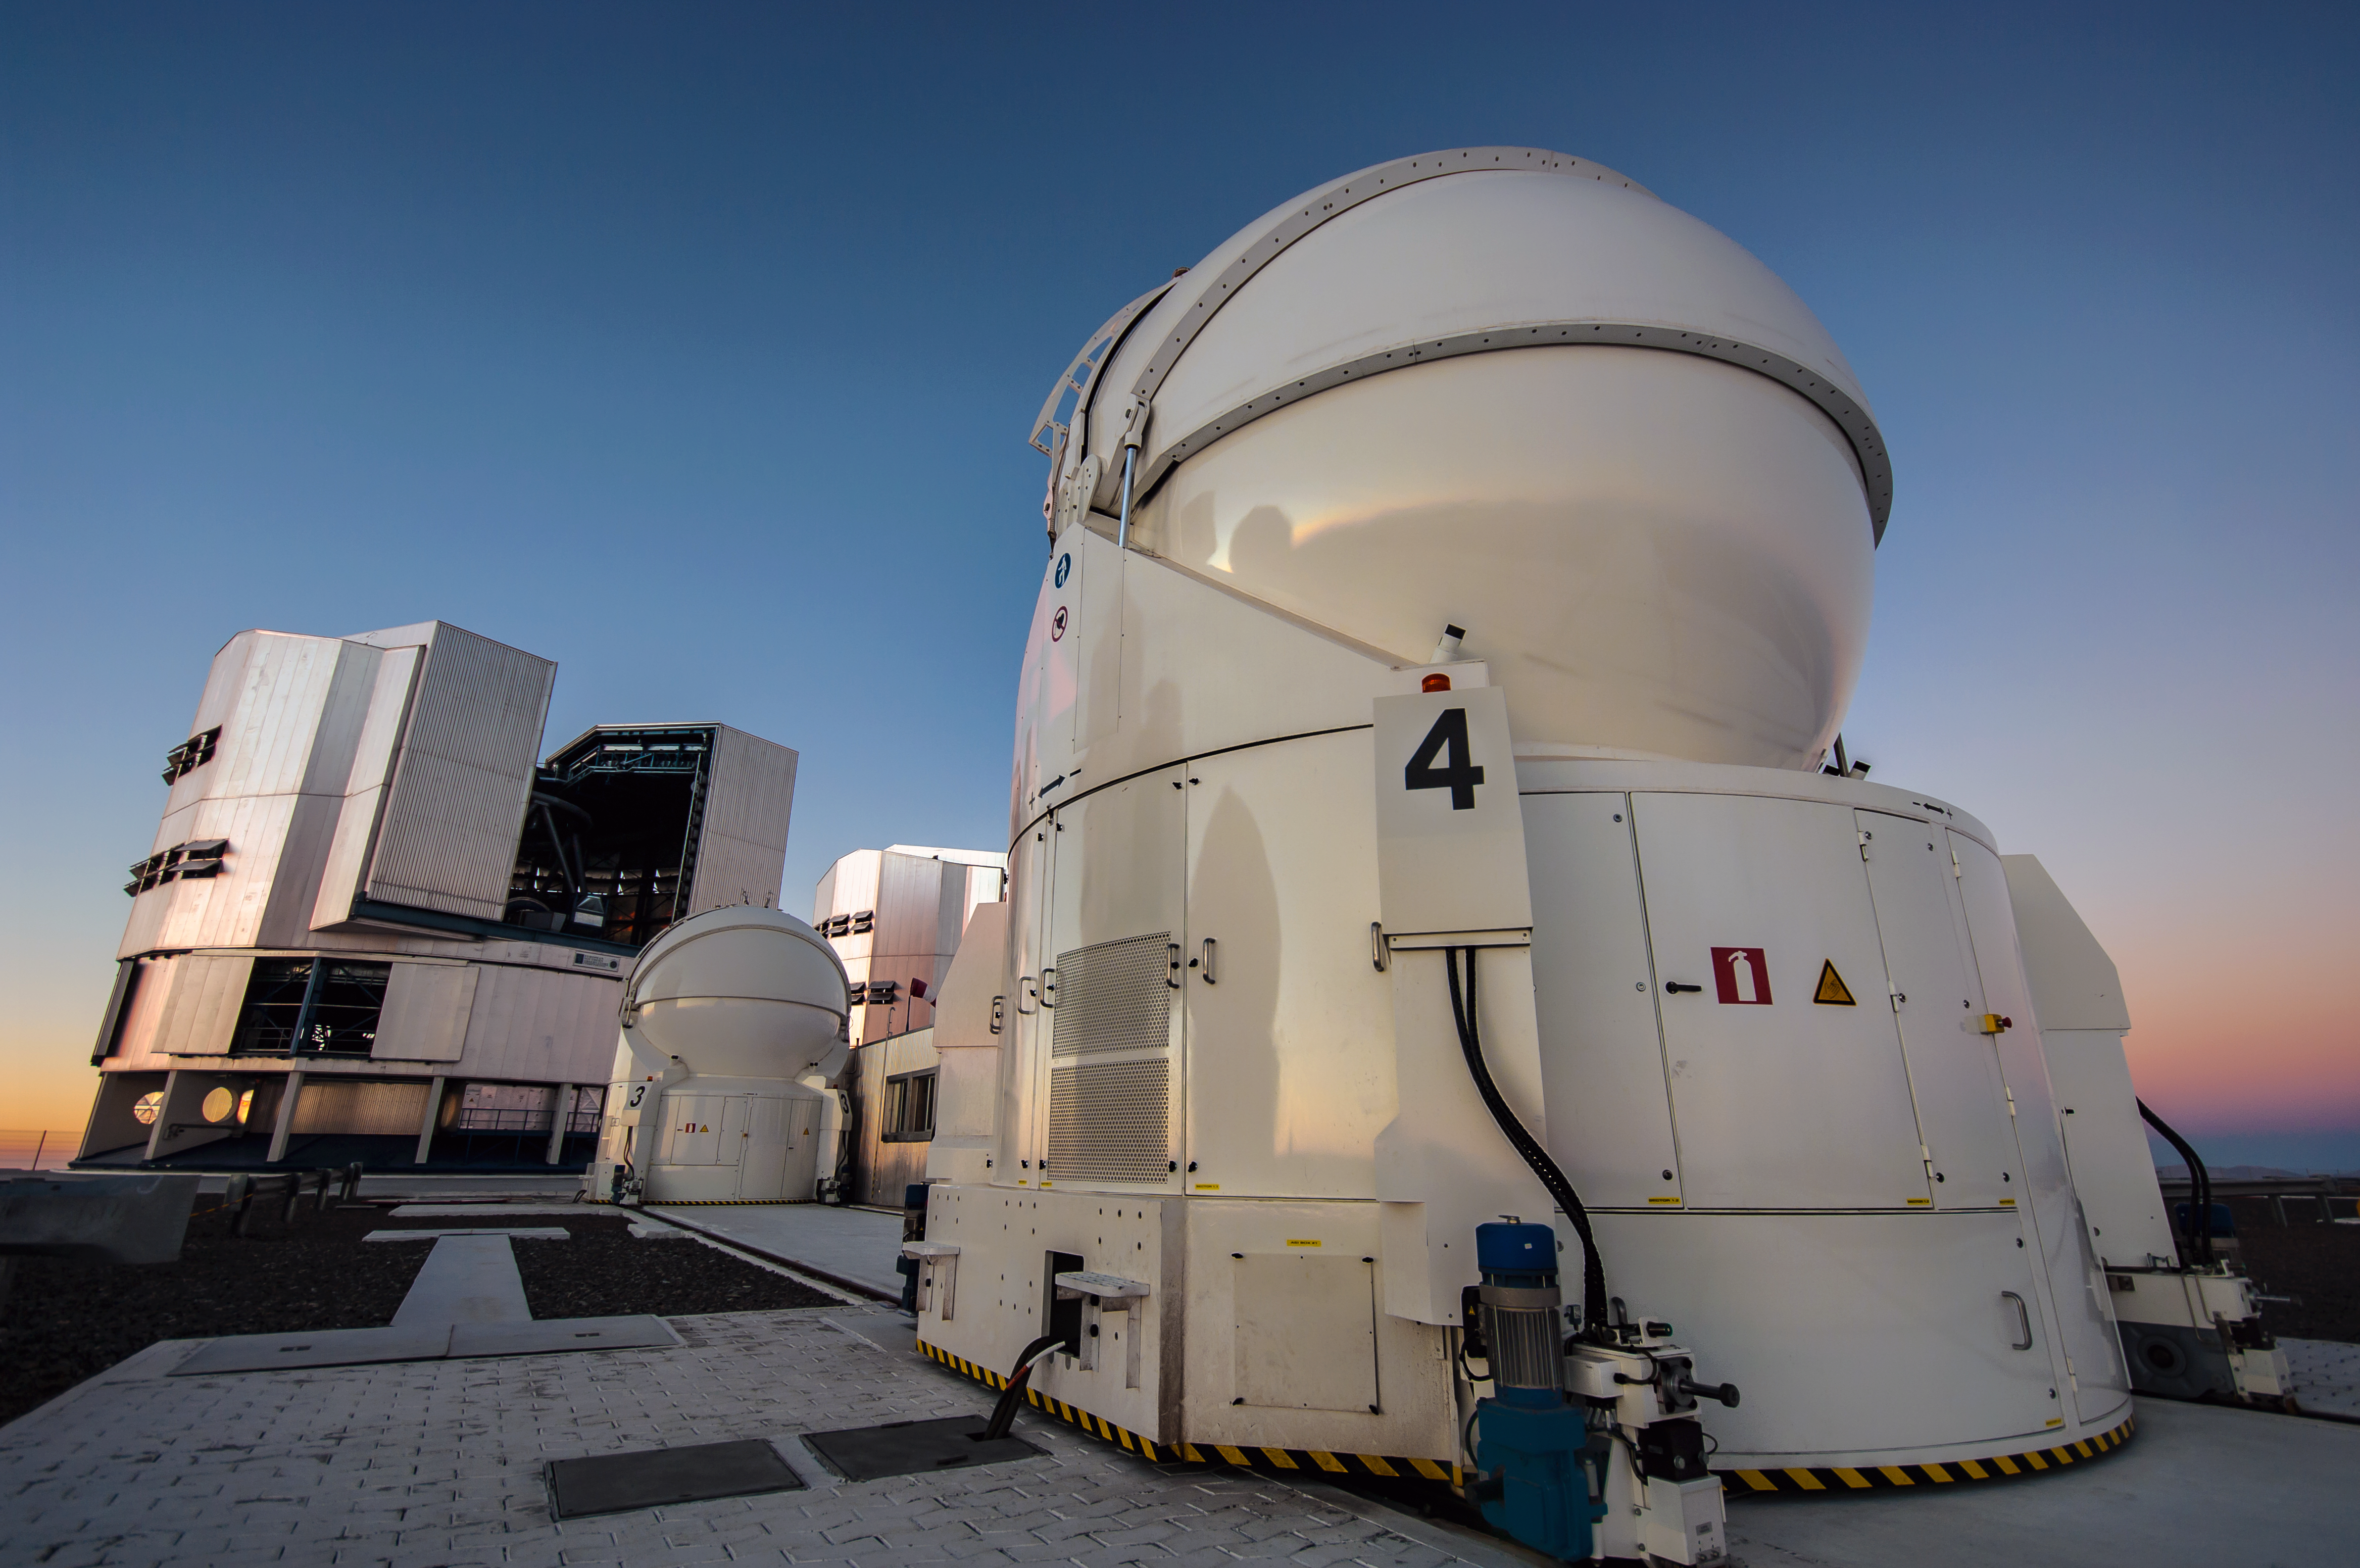

Small but powerful

The Paranal observatory does not consist only out of the four large units of the Very Large Telescope - two of which are visible in the background - but it also hosts four movable 1.8 metre auxiliary telescopes, like the one in the foreground.

This small telescopes are part of the VLTI. The light they collect is fed into the same common focal point via a complex system of reflecting mirrors mounted in an underground system of tunnels. Therefore they allow observations which get the resolution of a 100 metre telescope.

Credit: N. Blind/ESO